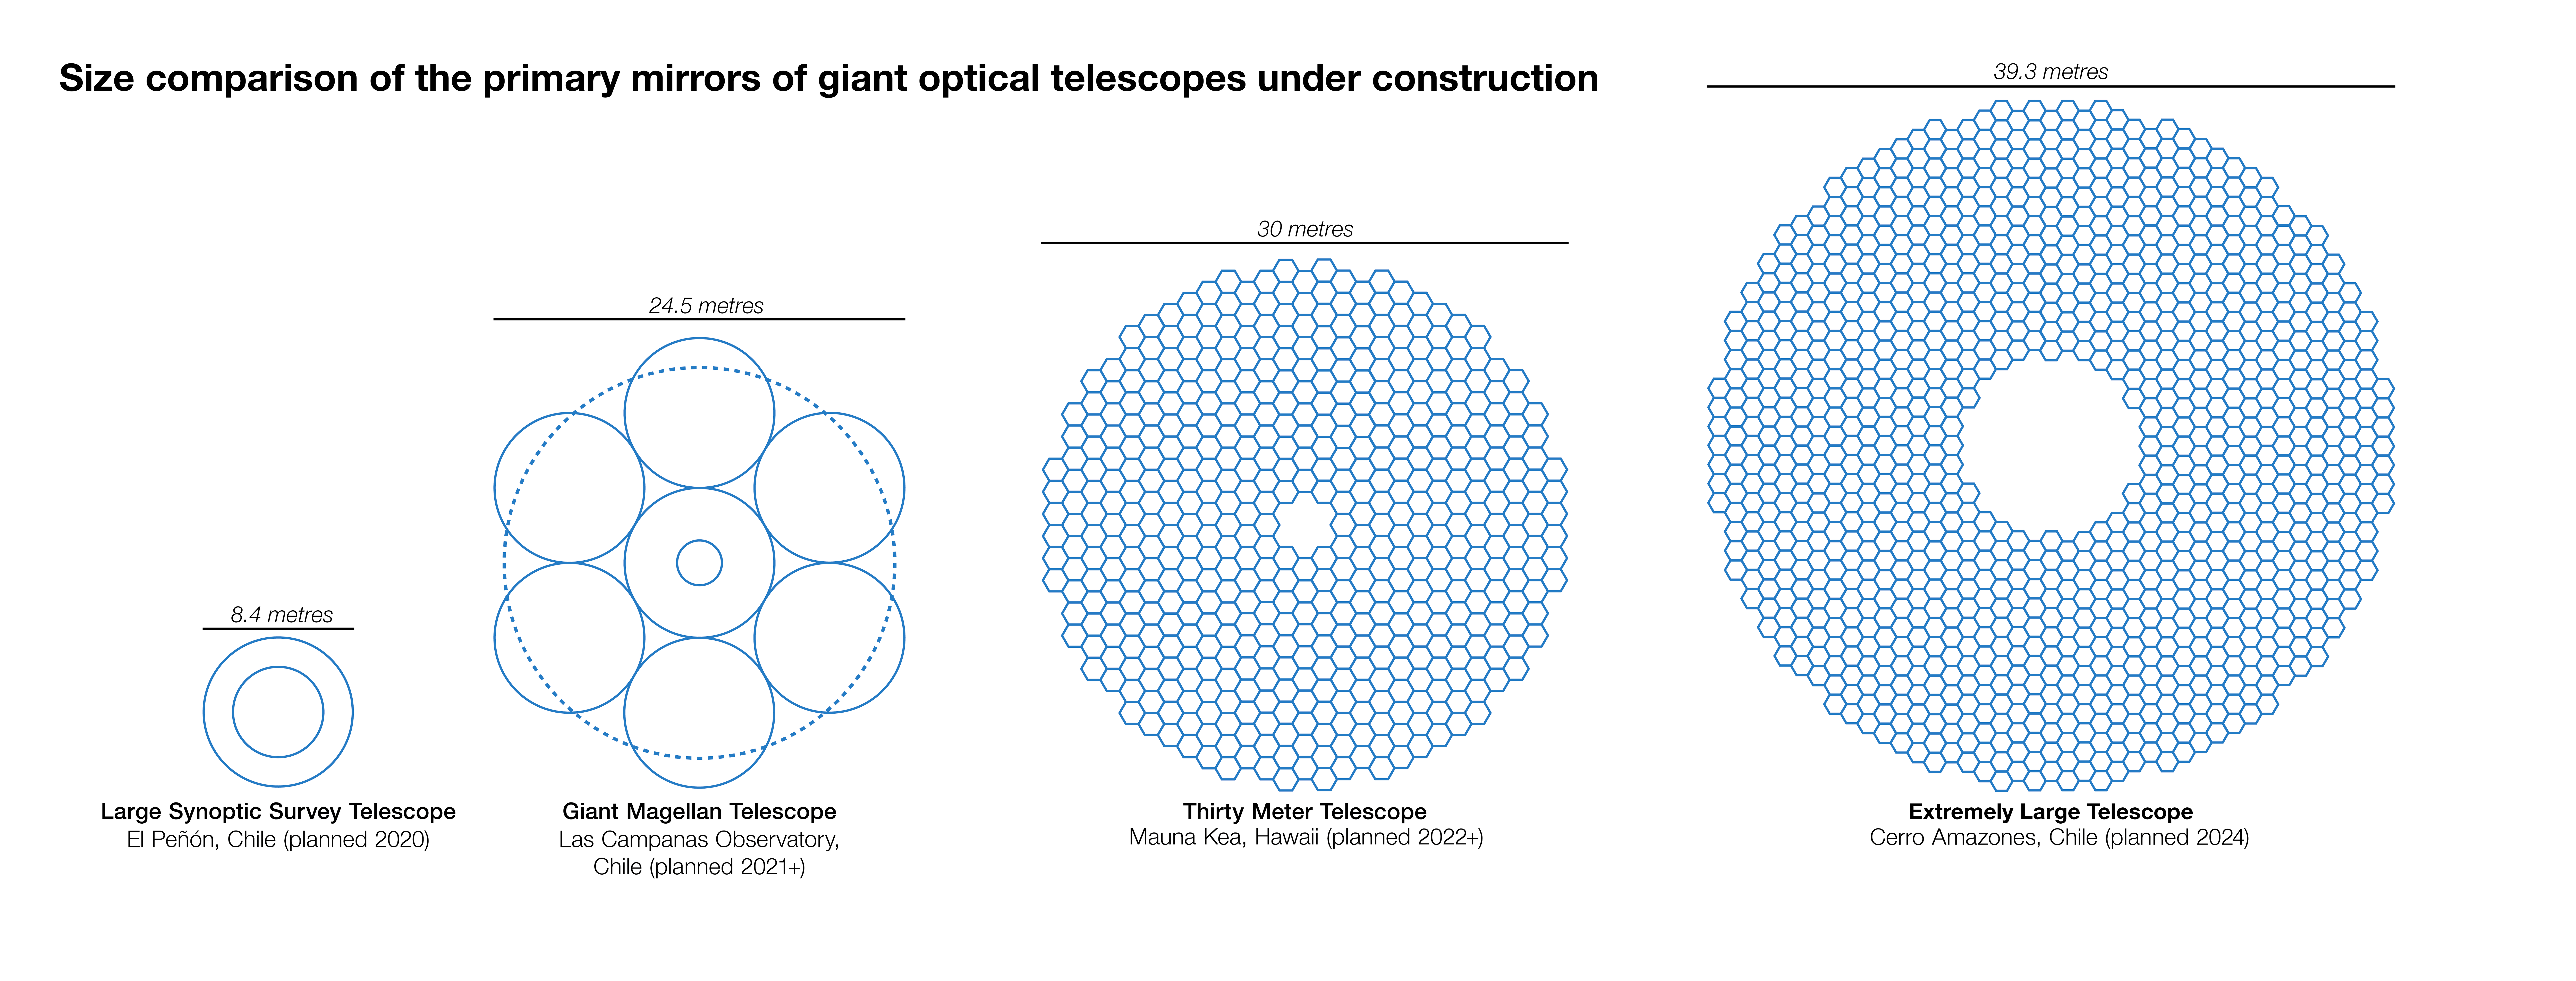

Size comparisons between the ELT primary mirror and other large planned facilities

This infographic compares the size of the Extremely Large Telescope's (ELT) main mirror with that of other planned major optical ground-based telescopes. The ELT, with a main mirror 39 metres in diameter, will be the largest telescope of its kind in the world.

This picture was inspired by infographic made by Wikipedia Author Cmglee.

Credit: ESO